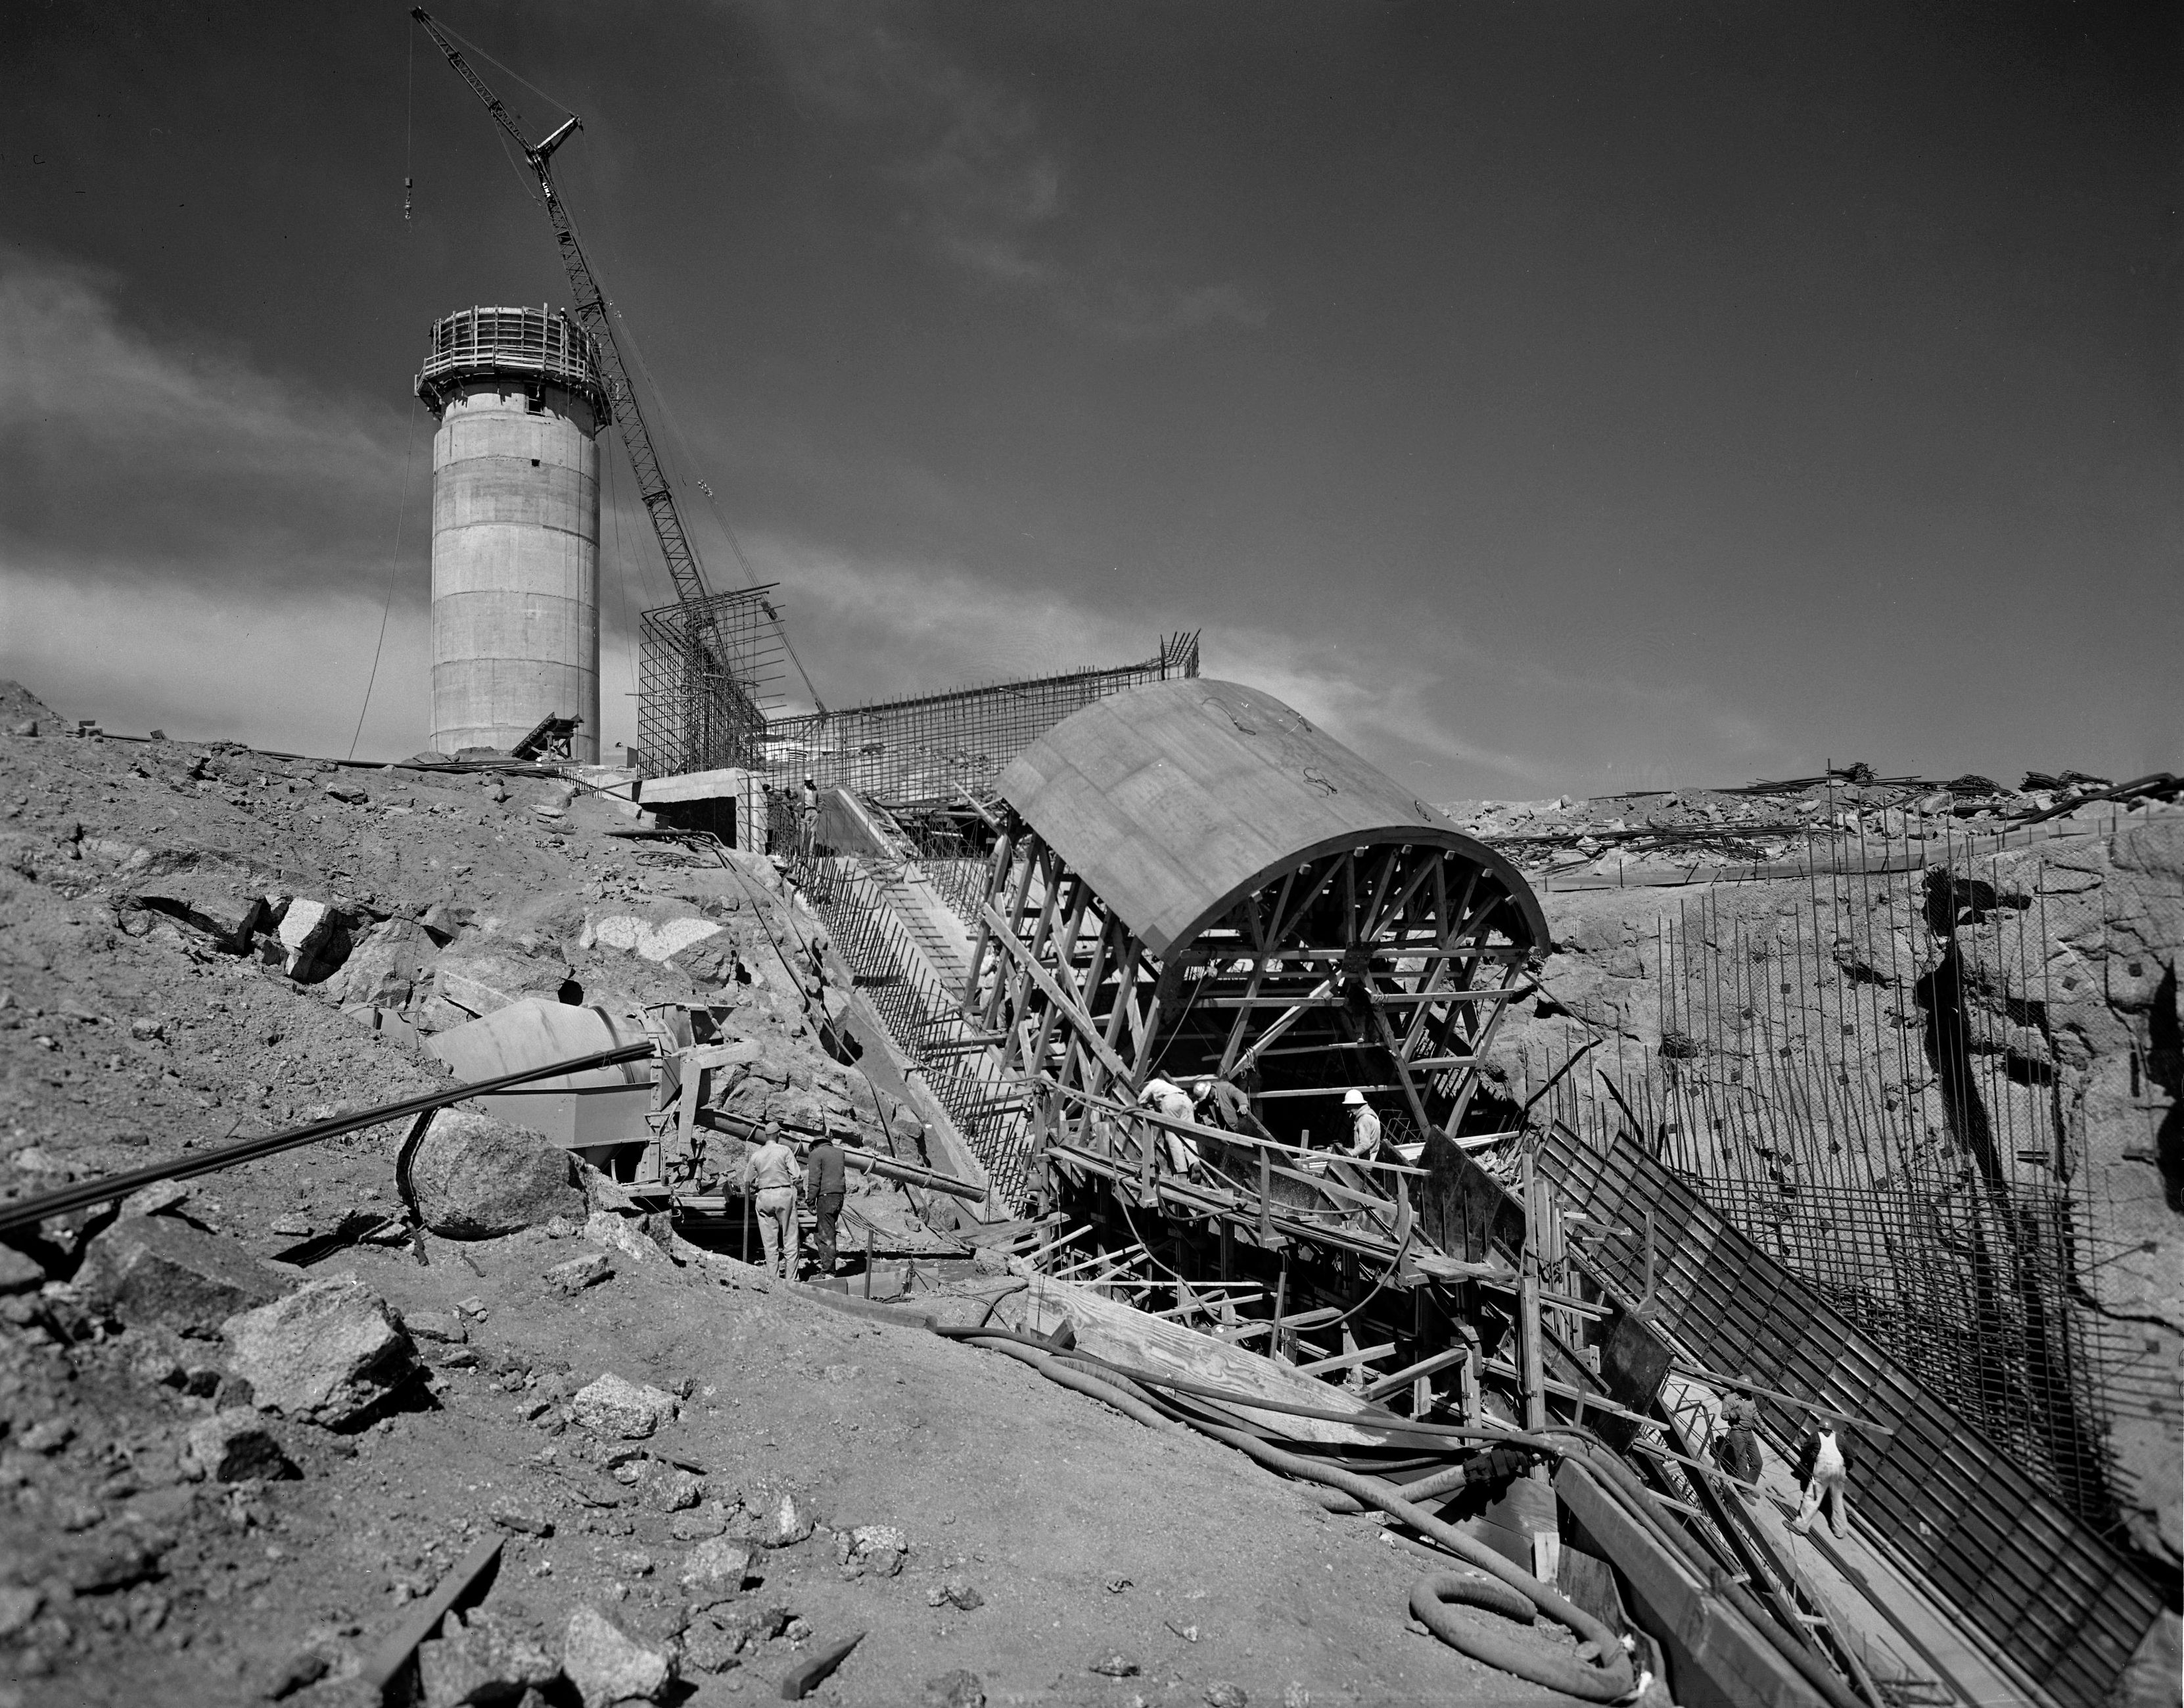

Southwest view of McMath-Pierce Solar Telescope during construction

Southwest view of the McMath-Pierce Solar Telescope during construction, 27 February 1961.

Credit: KPNO/NOIRLab/NSF/AURA/P. Marenfeld